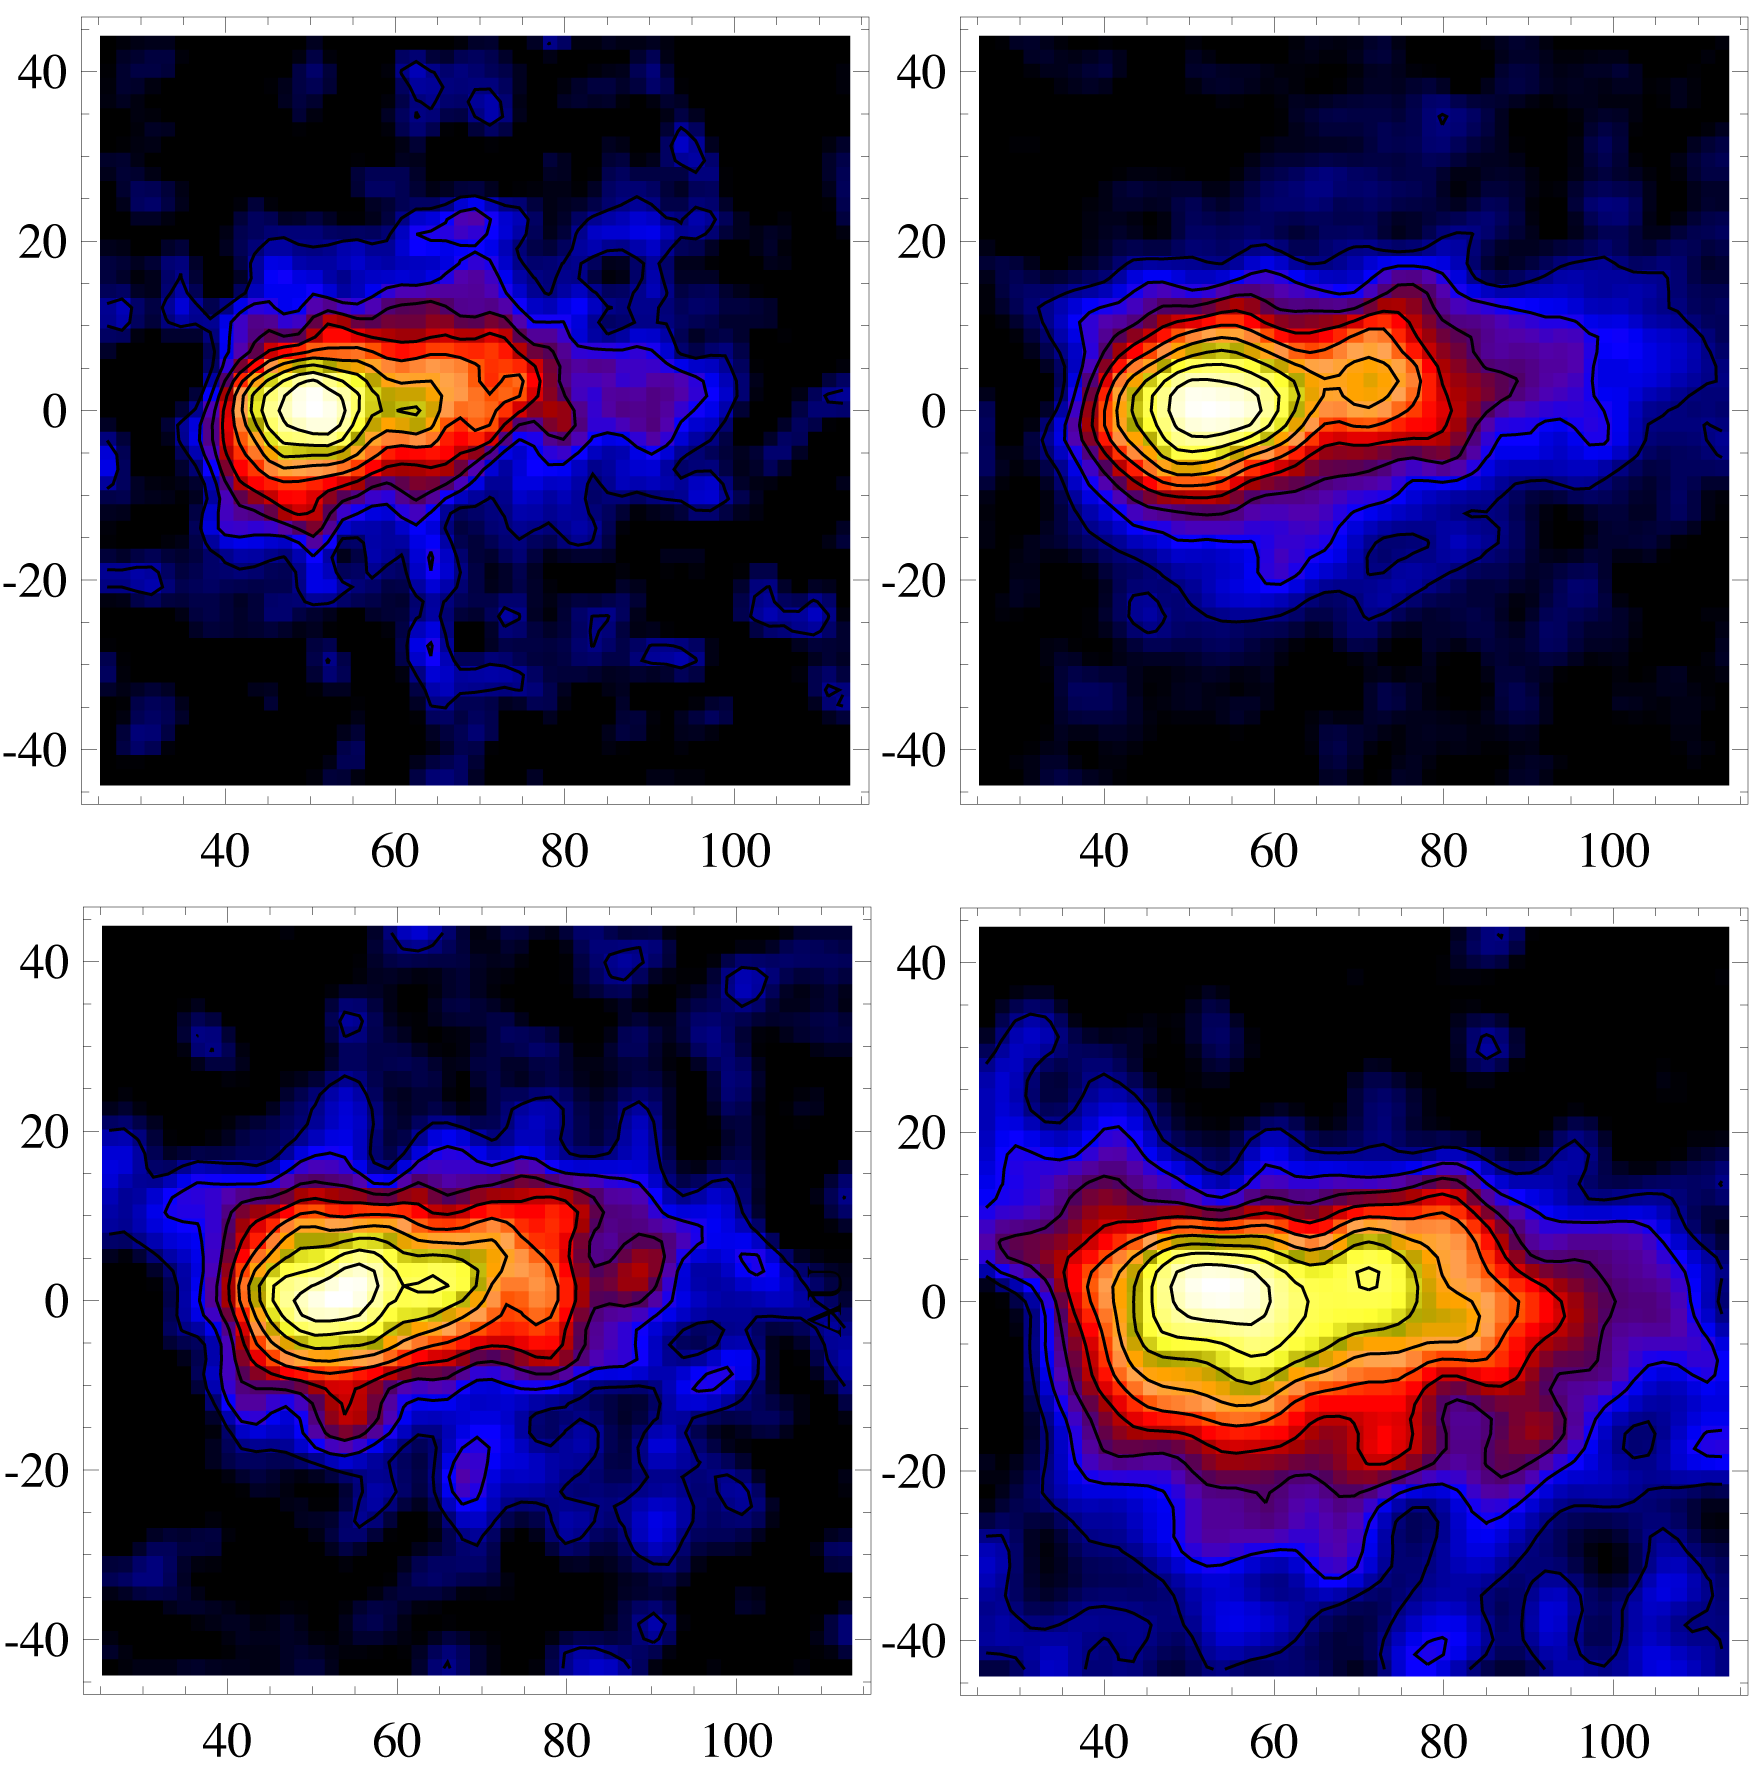

Dusting for Clues: Gemini Discovers Evidence for Colliding Bodies in Planet Forming Disk

Residual emission in the southwest wing of the Beta Pictoris debris disk as detected by T-ReCS on Gemini South. These data are centered on the southwest region of the disk where the hypothetical collision is thought to have occurred. The data may also reveal the flow of dust as it is blown out of the system by the star’s radiation. The detection of emission like this indicates that many small dust grains still remain in the clump and the collision likely occurred sometime in the last one hundred years. All scales are in Astronomical Units (AU) from the central star. For comparison, our solar system is ~40 AU in radius.

Credit: Gemini Observatory